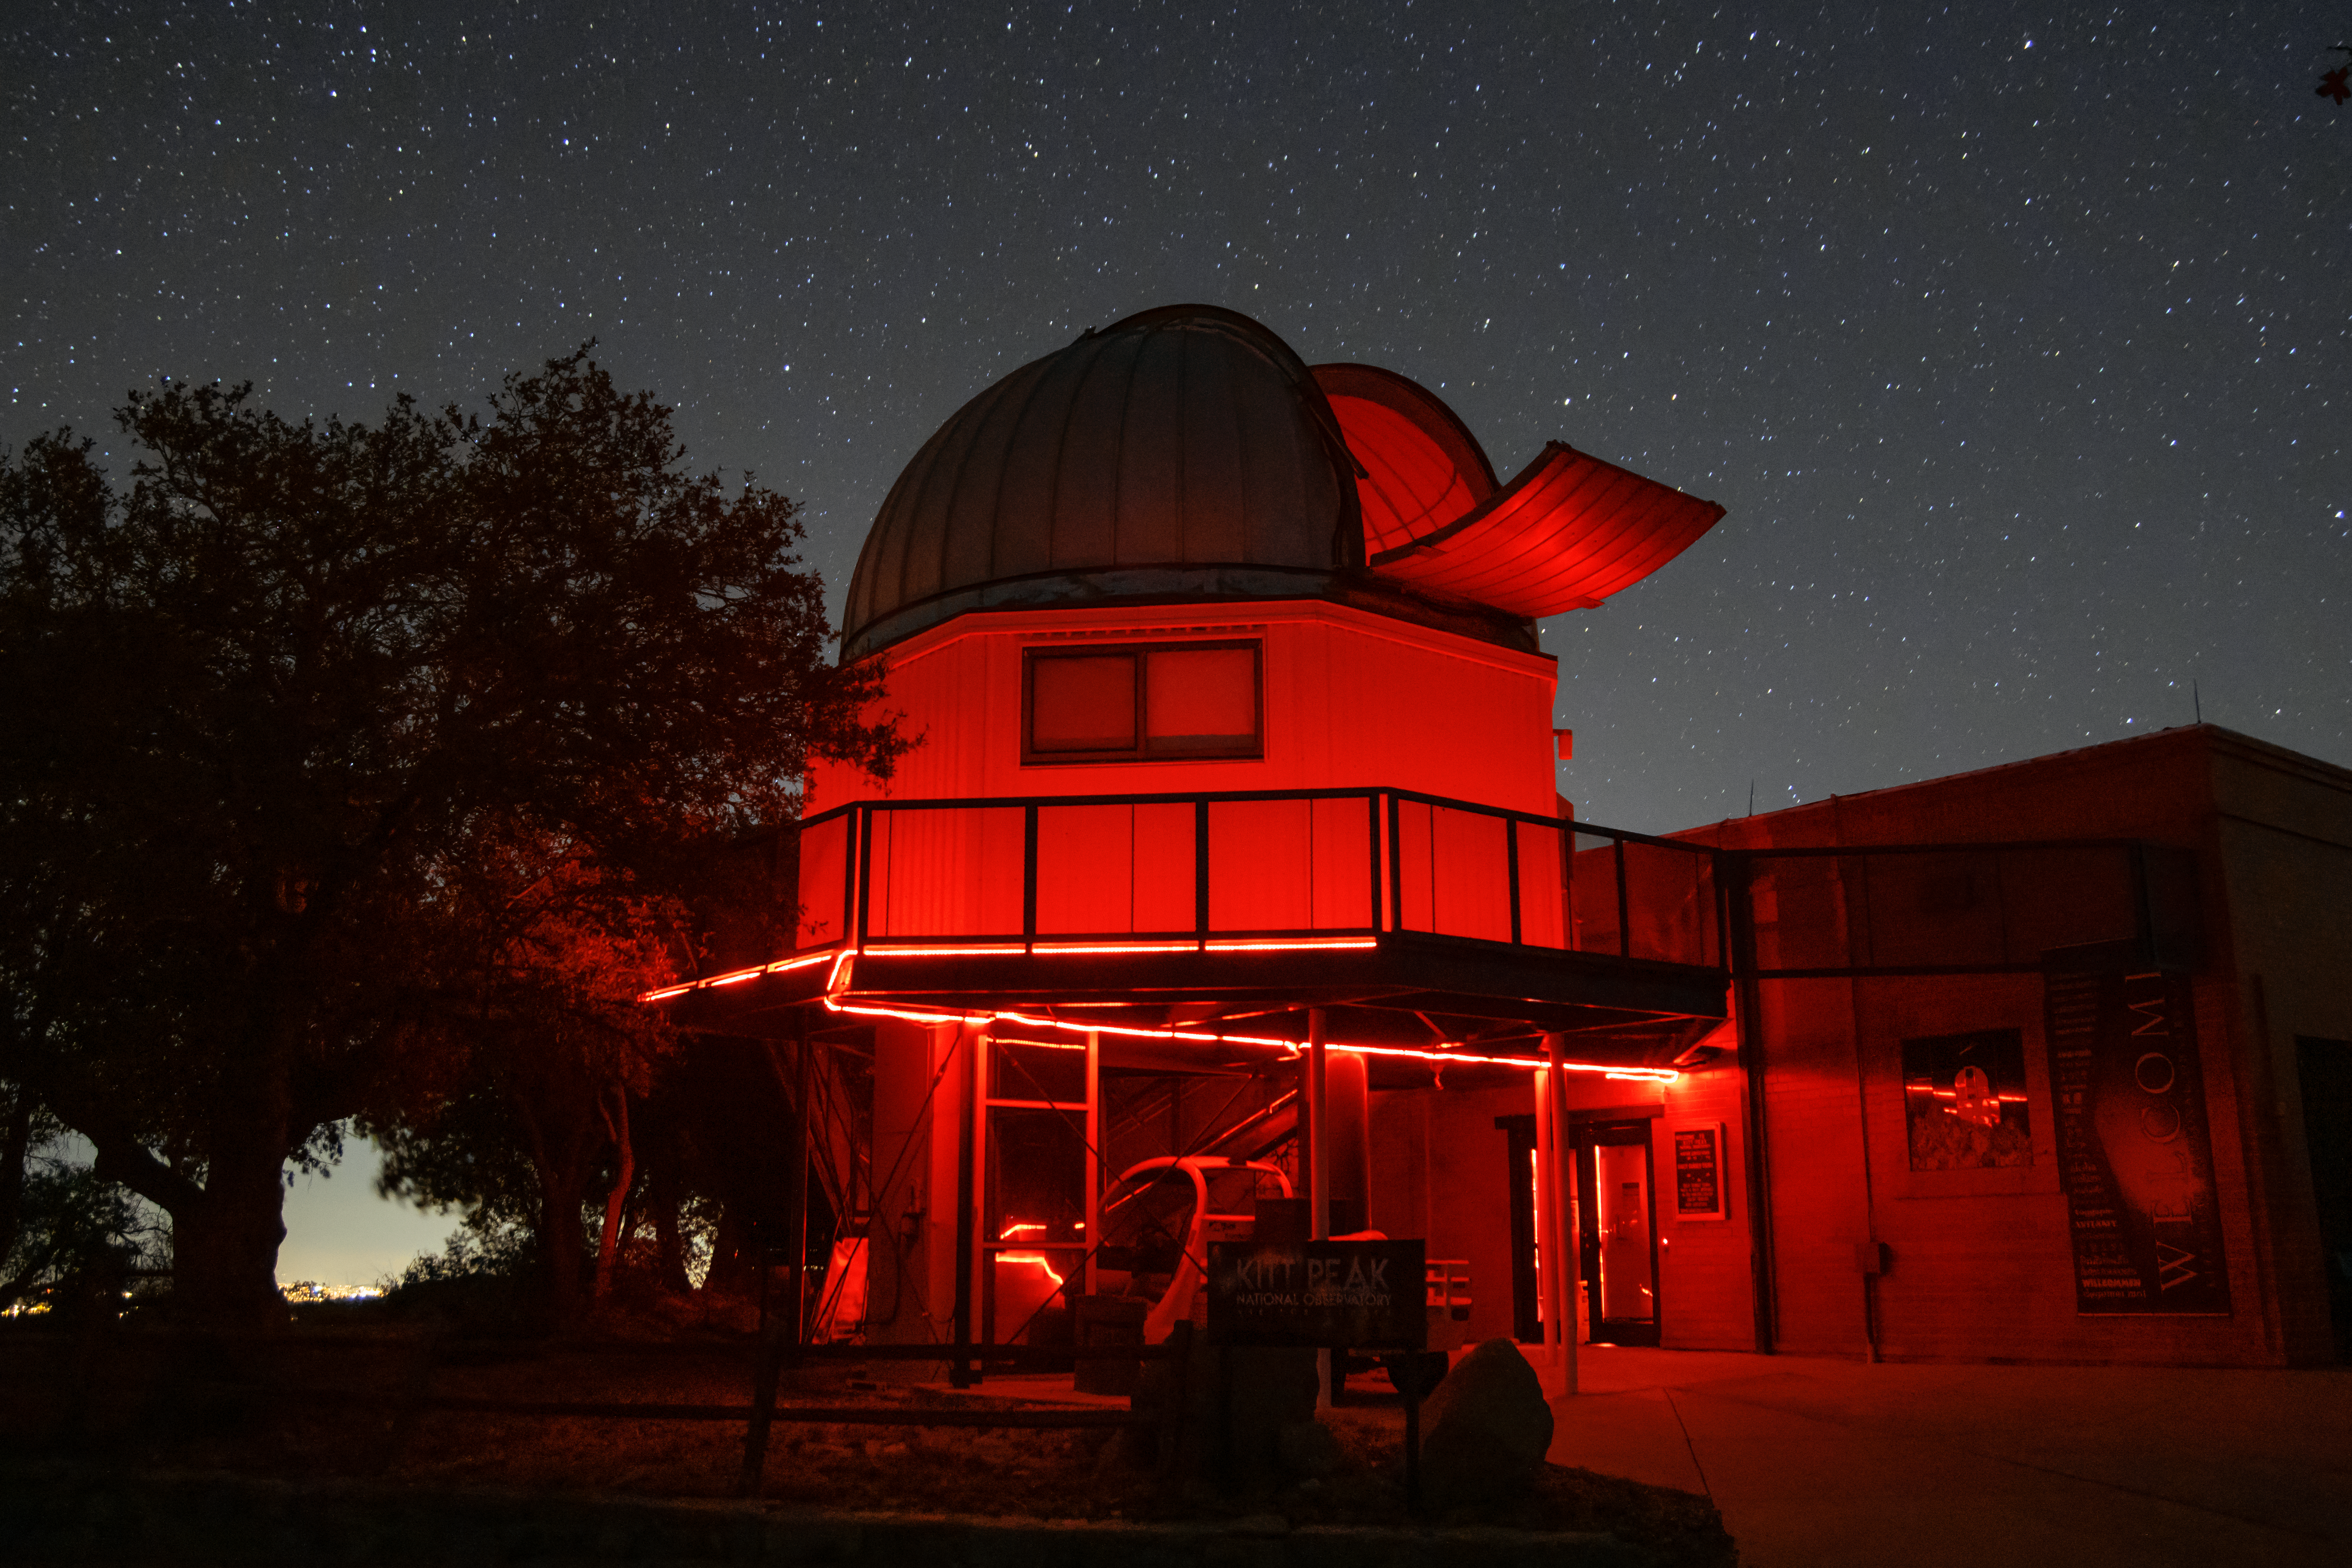

Kitt Peak Visitor Center 0.6-meter Shreve Telescope

The Kitt Peak Visitor Center 0.6-meter Shreve Telescope at Kitt Peak National Observatory (KPNO), a Program of NSF NOIRLab.

Credit: KPNO/NOIRLab/NSF/AURA/T. Matsopoulos